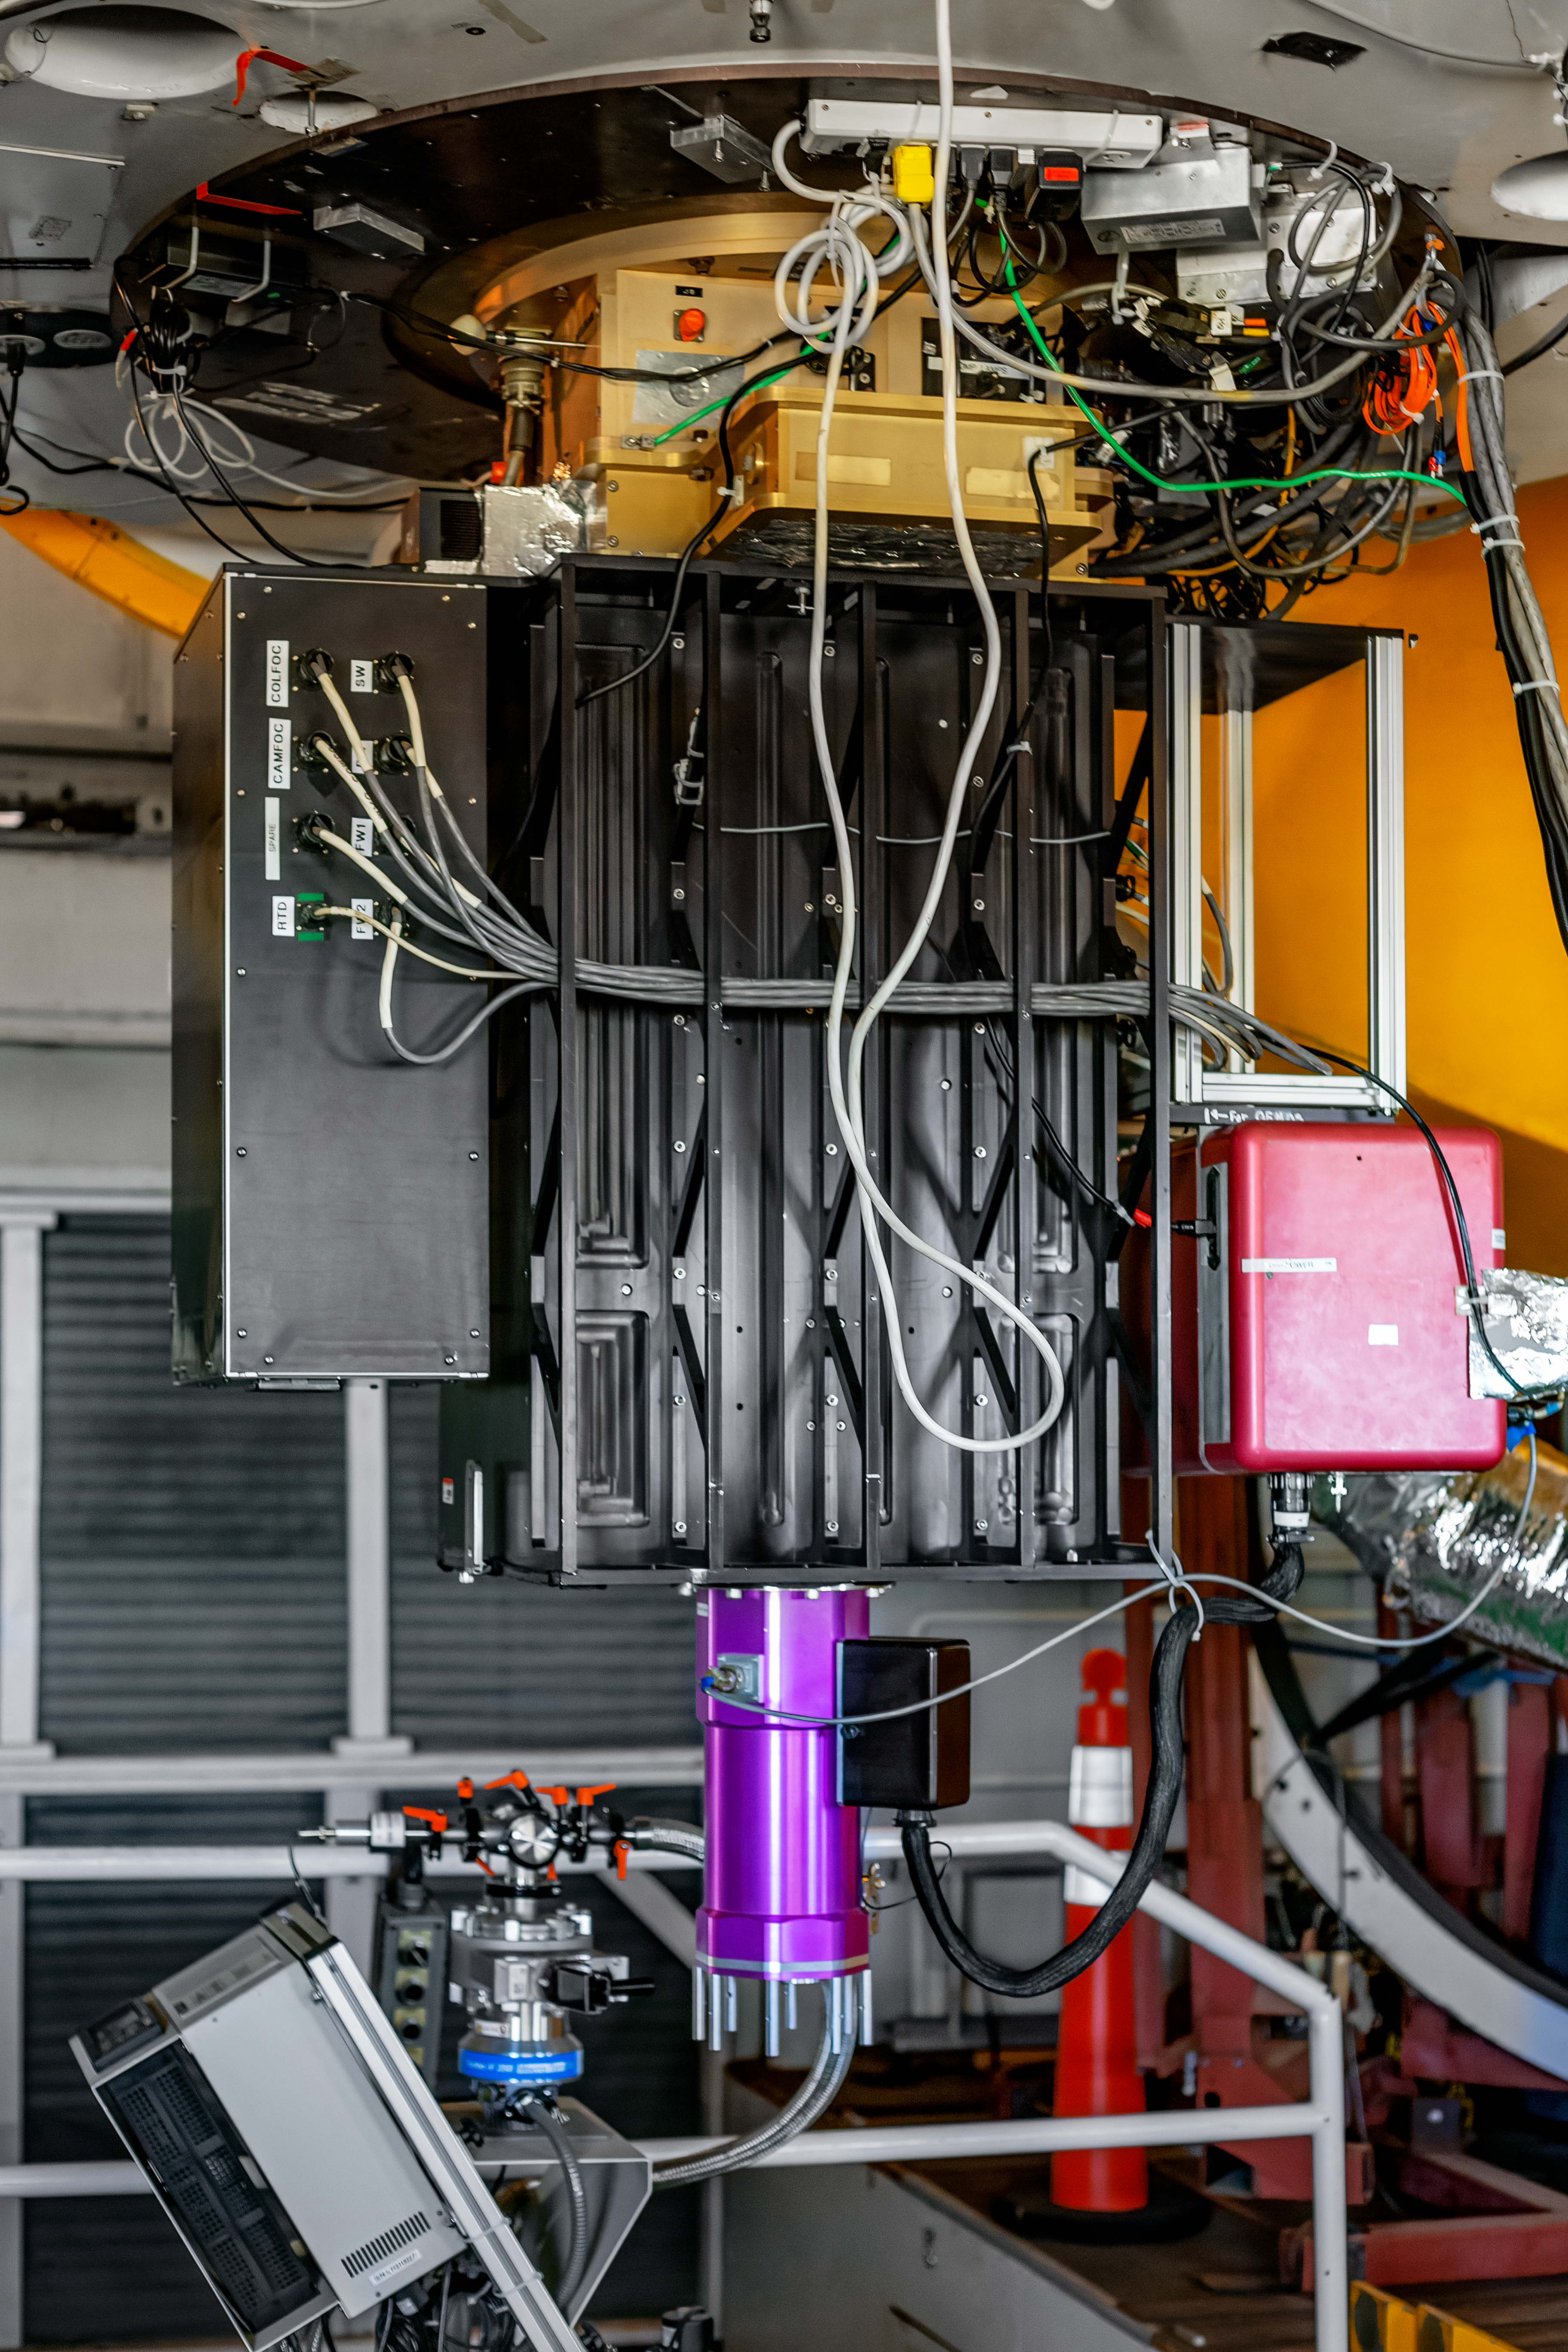

Hiltner 2.4-meter Telescope

The base of the Hiltner 2.4-meter Telescope at Kitt Peak National Observatory (KPNO), a Program of NSF NOIRLab.

Credit: KPNO/NOIRLab/NSF/AURA/T. Matsopoulos